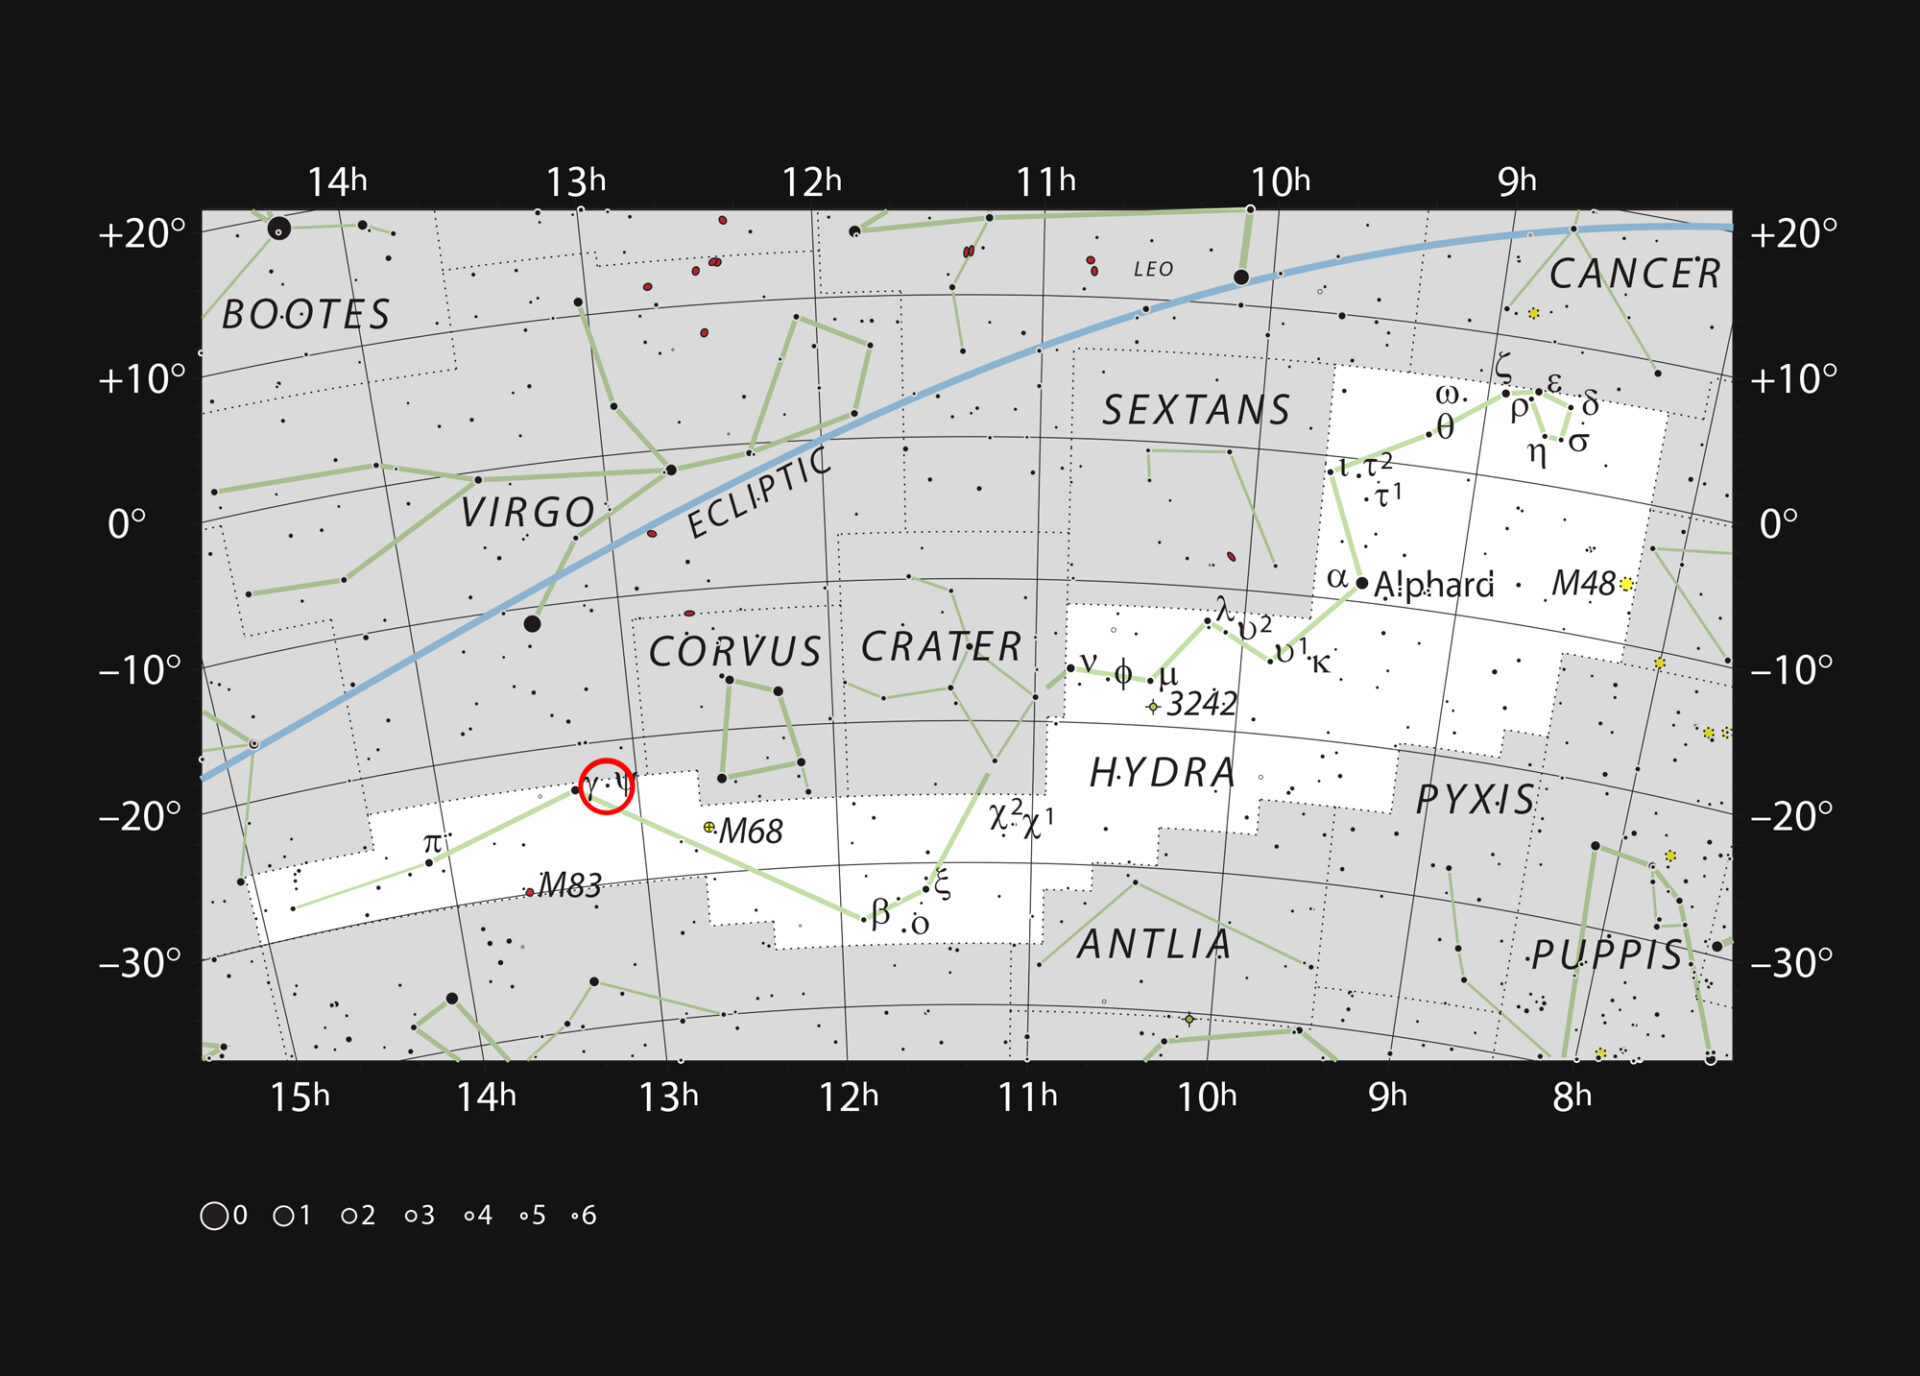

Constellation of Hydra (The Female Sea Serpent)

This chart shows the sprawling constellation of Hydra (The Female Sea Serpent), the largest and longest constellation in the sky. Most stars visible to the naked eye on a clear dark night are shown. The red circle marks the position of the galaxy NGC 4993, which became famous in August 2017 as the site of the first gravitational wave source that was also identified in light visible light as the kilonova GW170817. NGC 4993 can be seen as a very faint patch with a larger amateur telescope.

Credit: ESO, IAU and Sky & Telescope